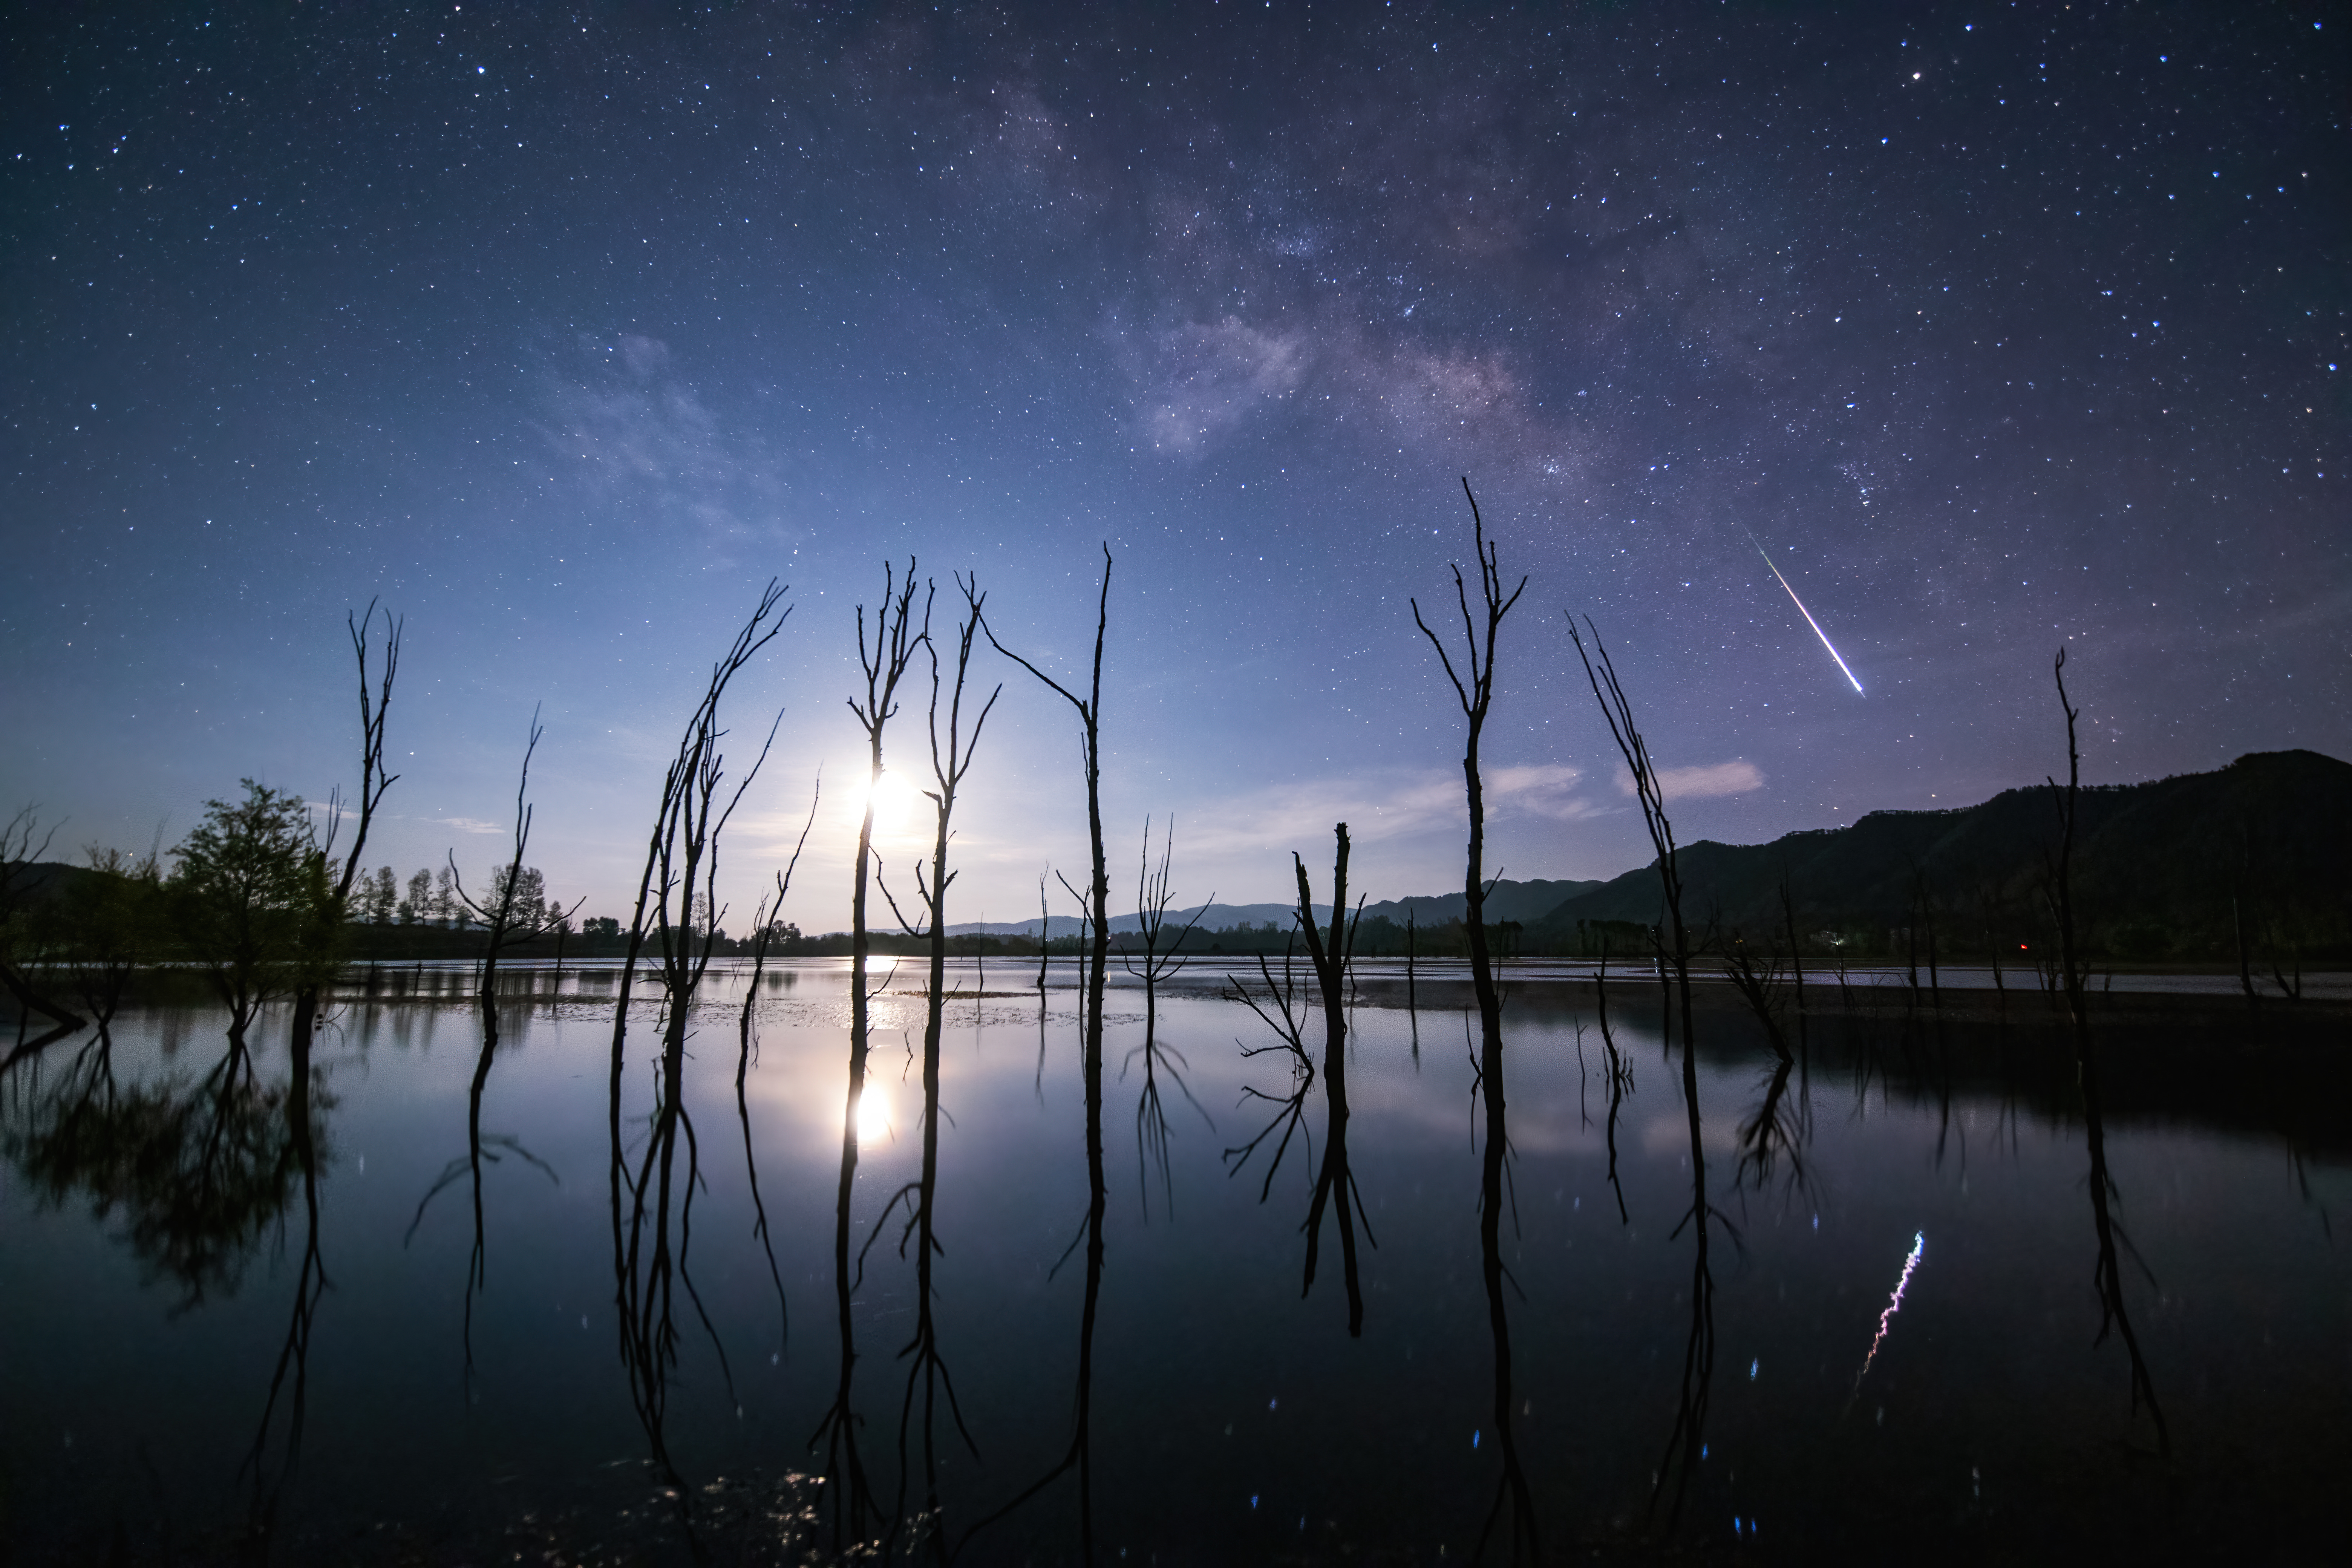

Lyrid of the Lake

Image title: Lyrid of the Lake
Author: Jianfeng Dai
Country: China, Nanjing

Taken in the early hours of 24 April 2022, this image captures the sky of Yunnan Province, China, with a reflection on Lake Nian. The Milky Way is visible on the left side, while whitish Earth clouds are visible on the right. A Lyrid meteor crosses the sky along the Milky Way, its tail pointing back toward the shower's radiant in the constellation Lyra, which lies outside the image above the upper edge. The natural colours of the meteor are impressively clear.

A few constellations are also visible. In the top left corner we can recognise the small constellation of the Dolphin, in which five brightest stars comprise the asterism. This asterism forms the head-part of the larger Greek constellation of the Dolphin and was considered the Dolphin since Roman times, when Ptolemy formed the new constellation of Equuleus in the southern part of the original figure. In mediaeval China, this asterism was considered the Good and the Rotten Gourd, the good one being formed by the brighter rhombus on the top and the rotten one made of faint stars in the tail of the Roman dolphin.

The bright star to the right of the Dolphin and at the top of the image is Altair, the brightest star in the constellation Aquila. In Chinese uranology, Altair, together with some adjacent areas, forms the constellation of the Drum at the River. However, in Chinese folklore, the bright star stands for a boy in love with a girl, who is represented by the bright star Vega (in Lyra) on the other side of a huge celestial stream, the Milky Way. Vega is not visible in this image but the Lyrid meteor is like a teardrop of the unlucky girl who cannot reach her lover.

In the upper right of the image, the constellation Scorpius shines with its bright reddish star Antares. With some of its neighbouring stars, it was regarded in China as the asterism of The Heart, which was also one of the Lunar Mansions. It was considered the heart of the Azure Dragon, the super-constellation of spring, in ancient China.

Scorpius and Sagittarius, in the middle of the image, contain the brightest clouds of the Milky Way, the Galactic Centre, which also has clearly visible dark clouds in front of the bright ones.

There is no classical Greco-Roman constellation between Aquila and Scorpius, but in the 17th century, two Polish astronomers, the couple Jan and Elizabeta Hevelius, named this area of bright clouds in the Milky Way Scutum, the Shield, in memory of a Polish king. In China, however, this area directly outside the super-constellation (or heavenly enclosure) of the Celestial Market Place was seen as depicting Market Officers.

Also see image in Zenodo: https://doi.org/10.5281/zenodo.7425164

Credit: Jianfeng Dai/IAU OAE